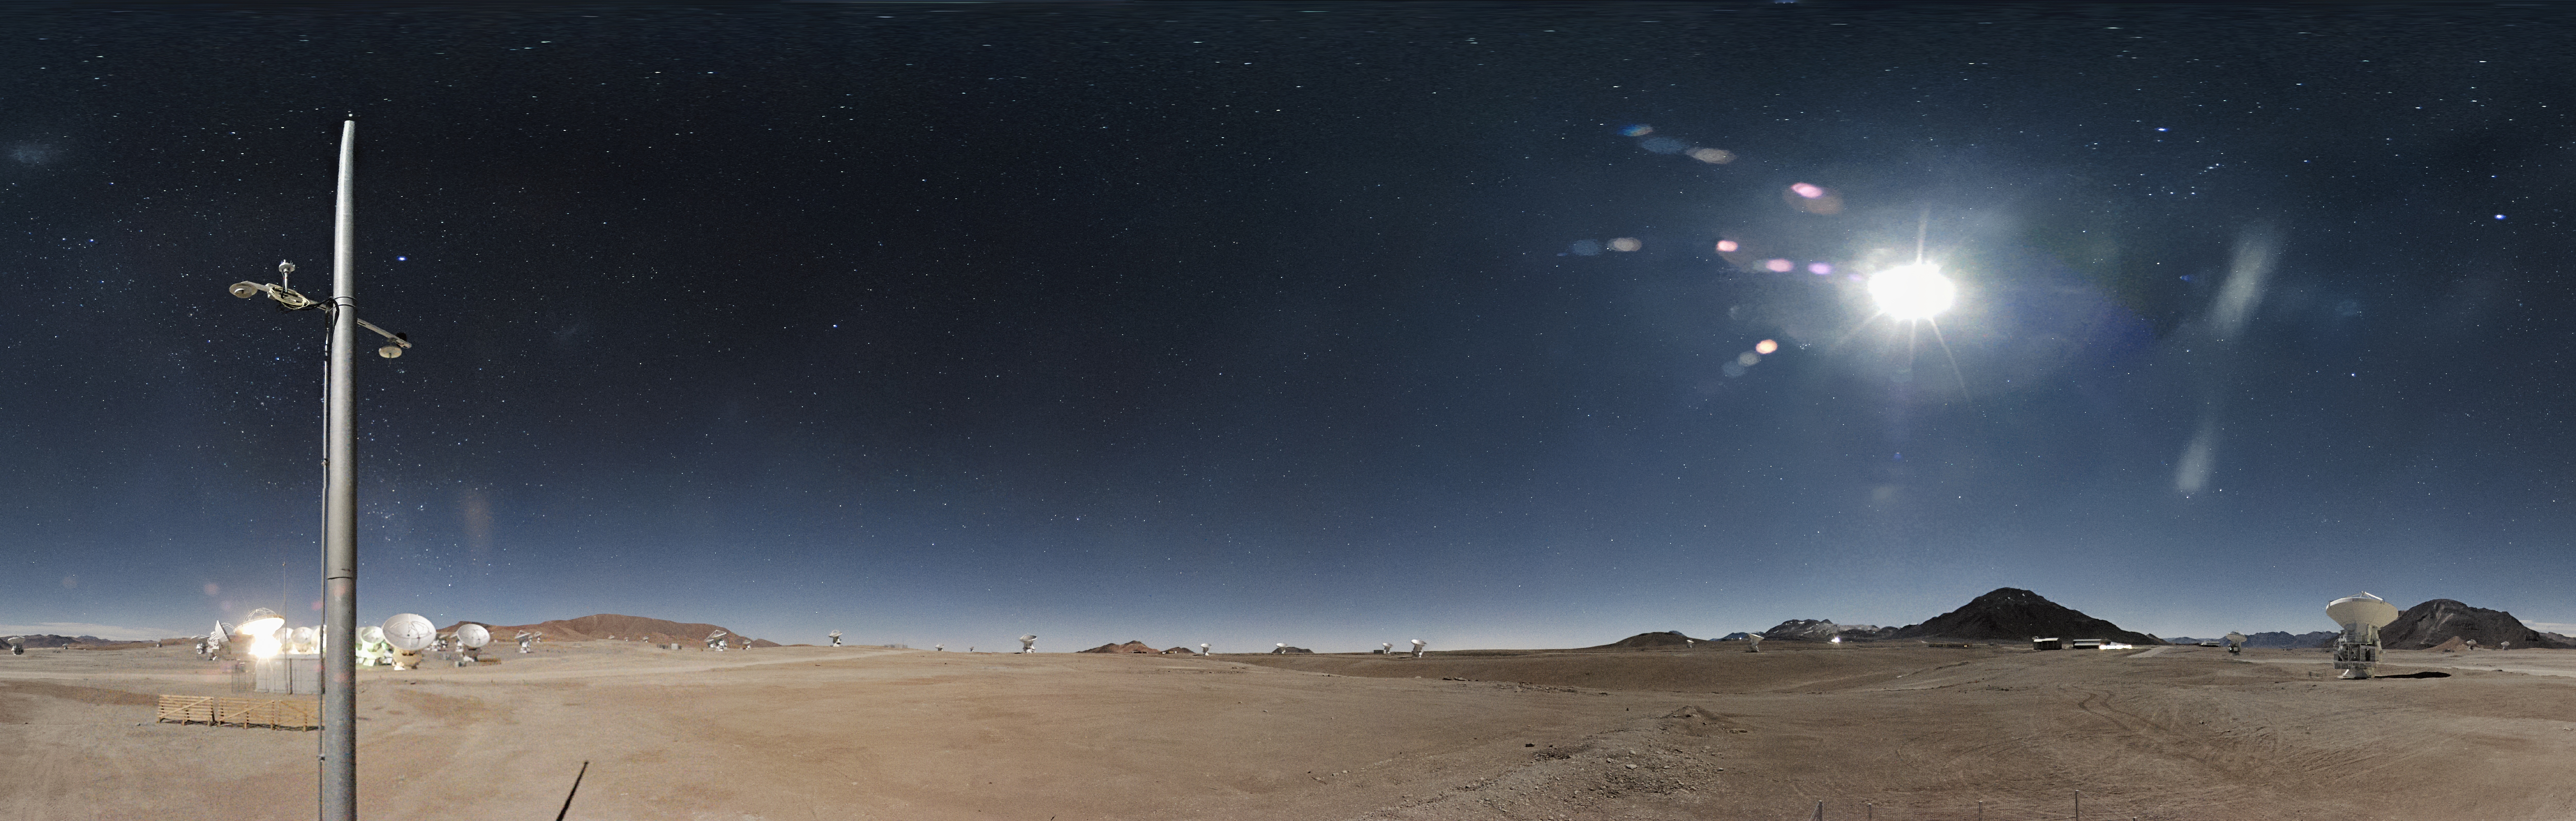

Night-time image from the ALMA webcam

ALMA, the Atacama Large Millimeter/submillimeter Array, as seen at night from the newly-installed camera. The Moon is high in the sky illuminating the landscape and the stars are visible everywhere. From its remote home high up on Chile’s Chajnantor Plateau, ALMA observes the Universe in “light” that is invisible to human eyes, and that emanates from some of the coldest objects in space, such as the clouds of dust and gas where stars are just beginning to form. The moonshine on the Chajnantor plateau is so bright that it almost looks like daylight.

Credit: ALMA (ESO/NAOJ/NRAO)